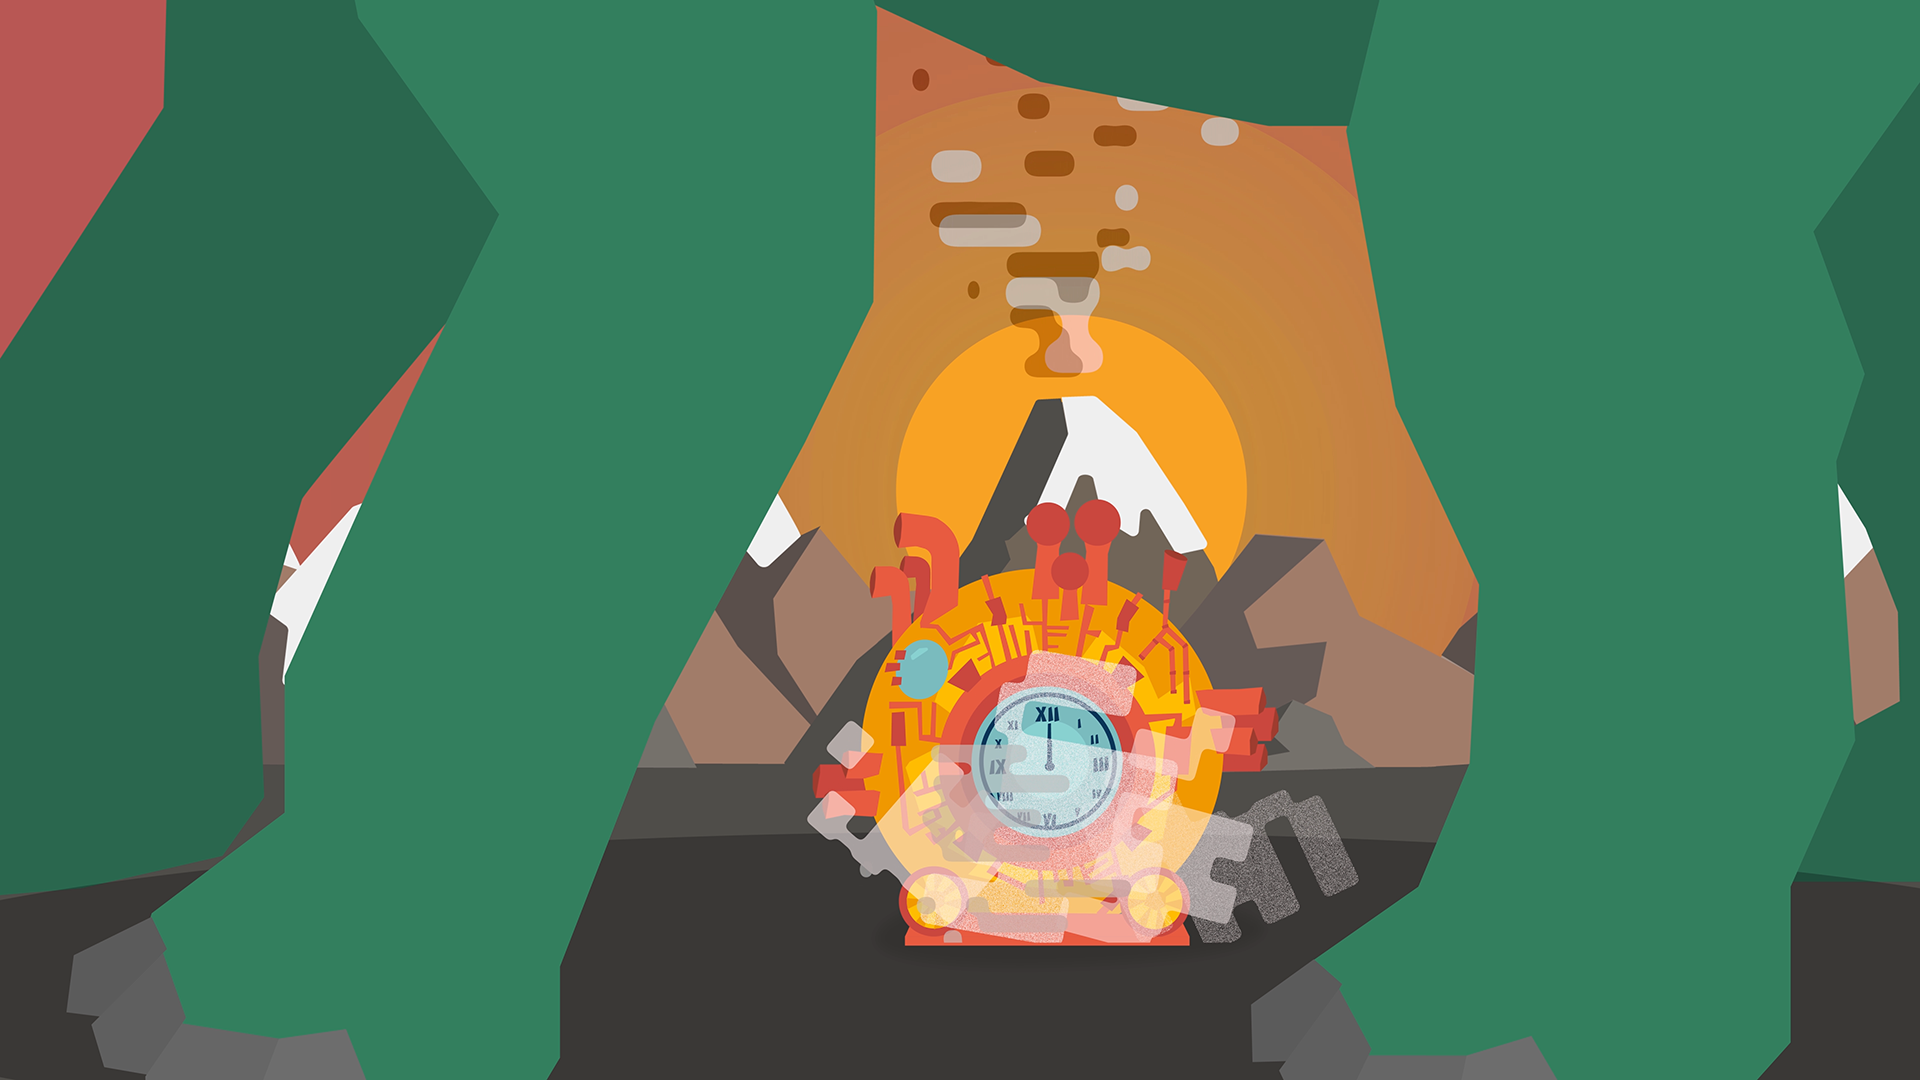

Screenshot of ESOcast 135

Screenshot of ESOcast 135. Watch it on: https://www.eso.org/public/videos/eso1735a/

Credit: ESO